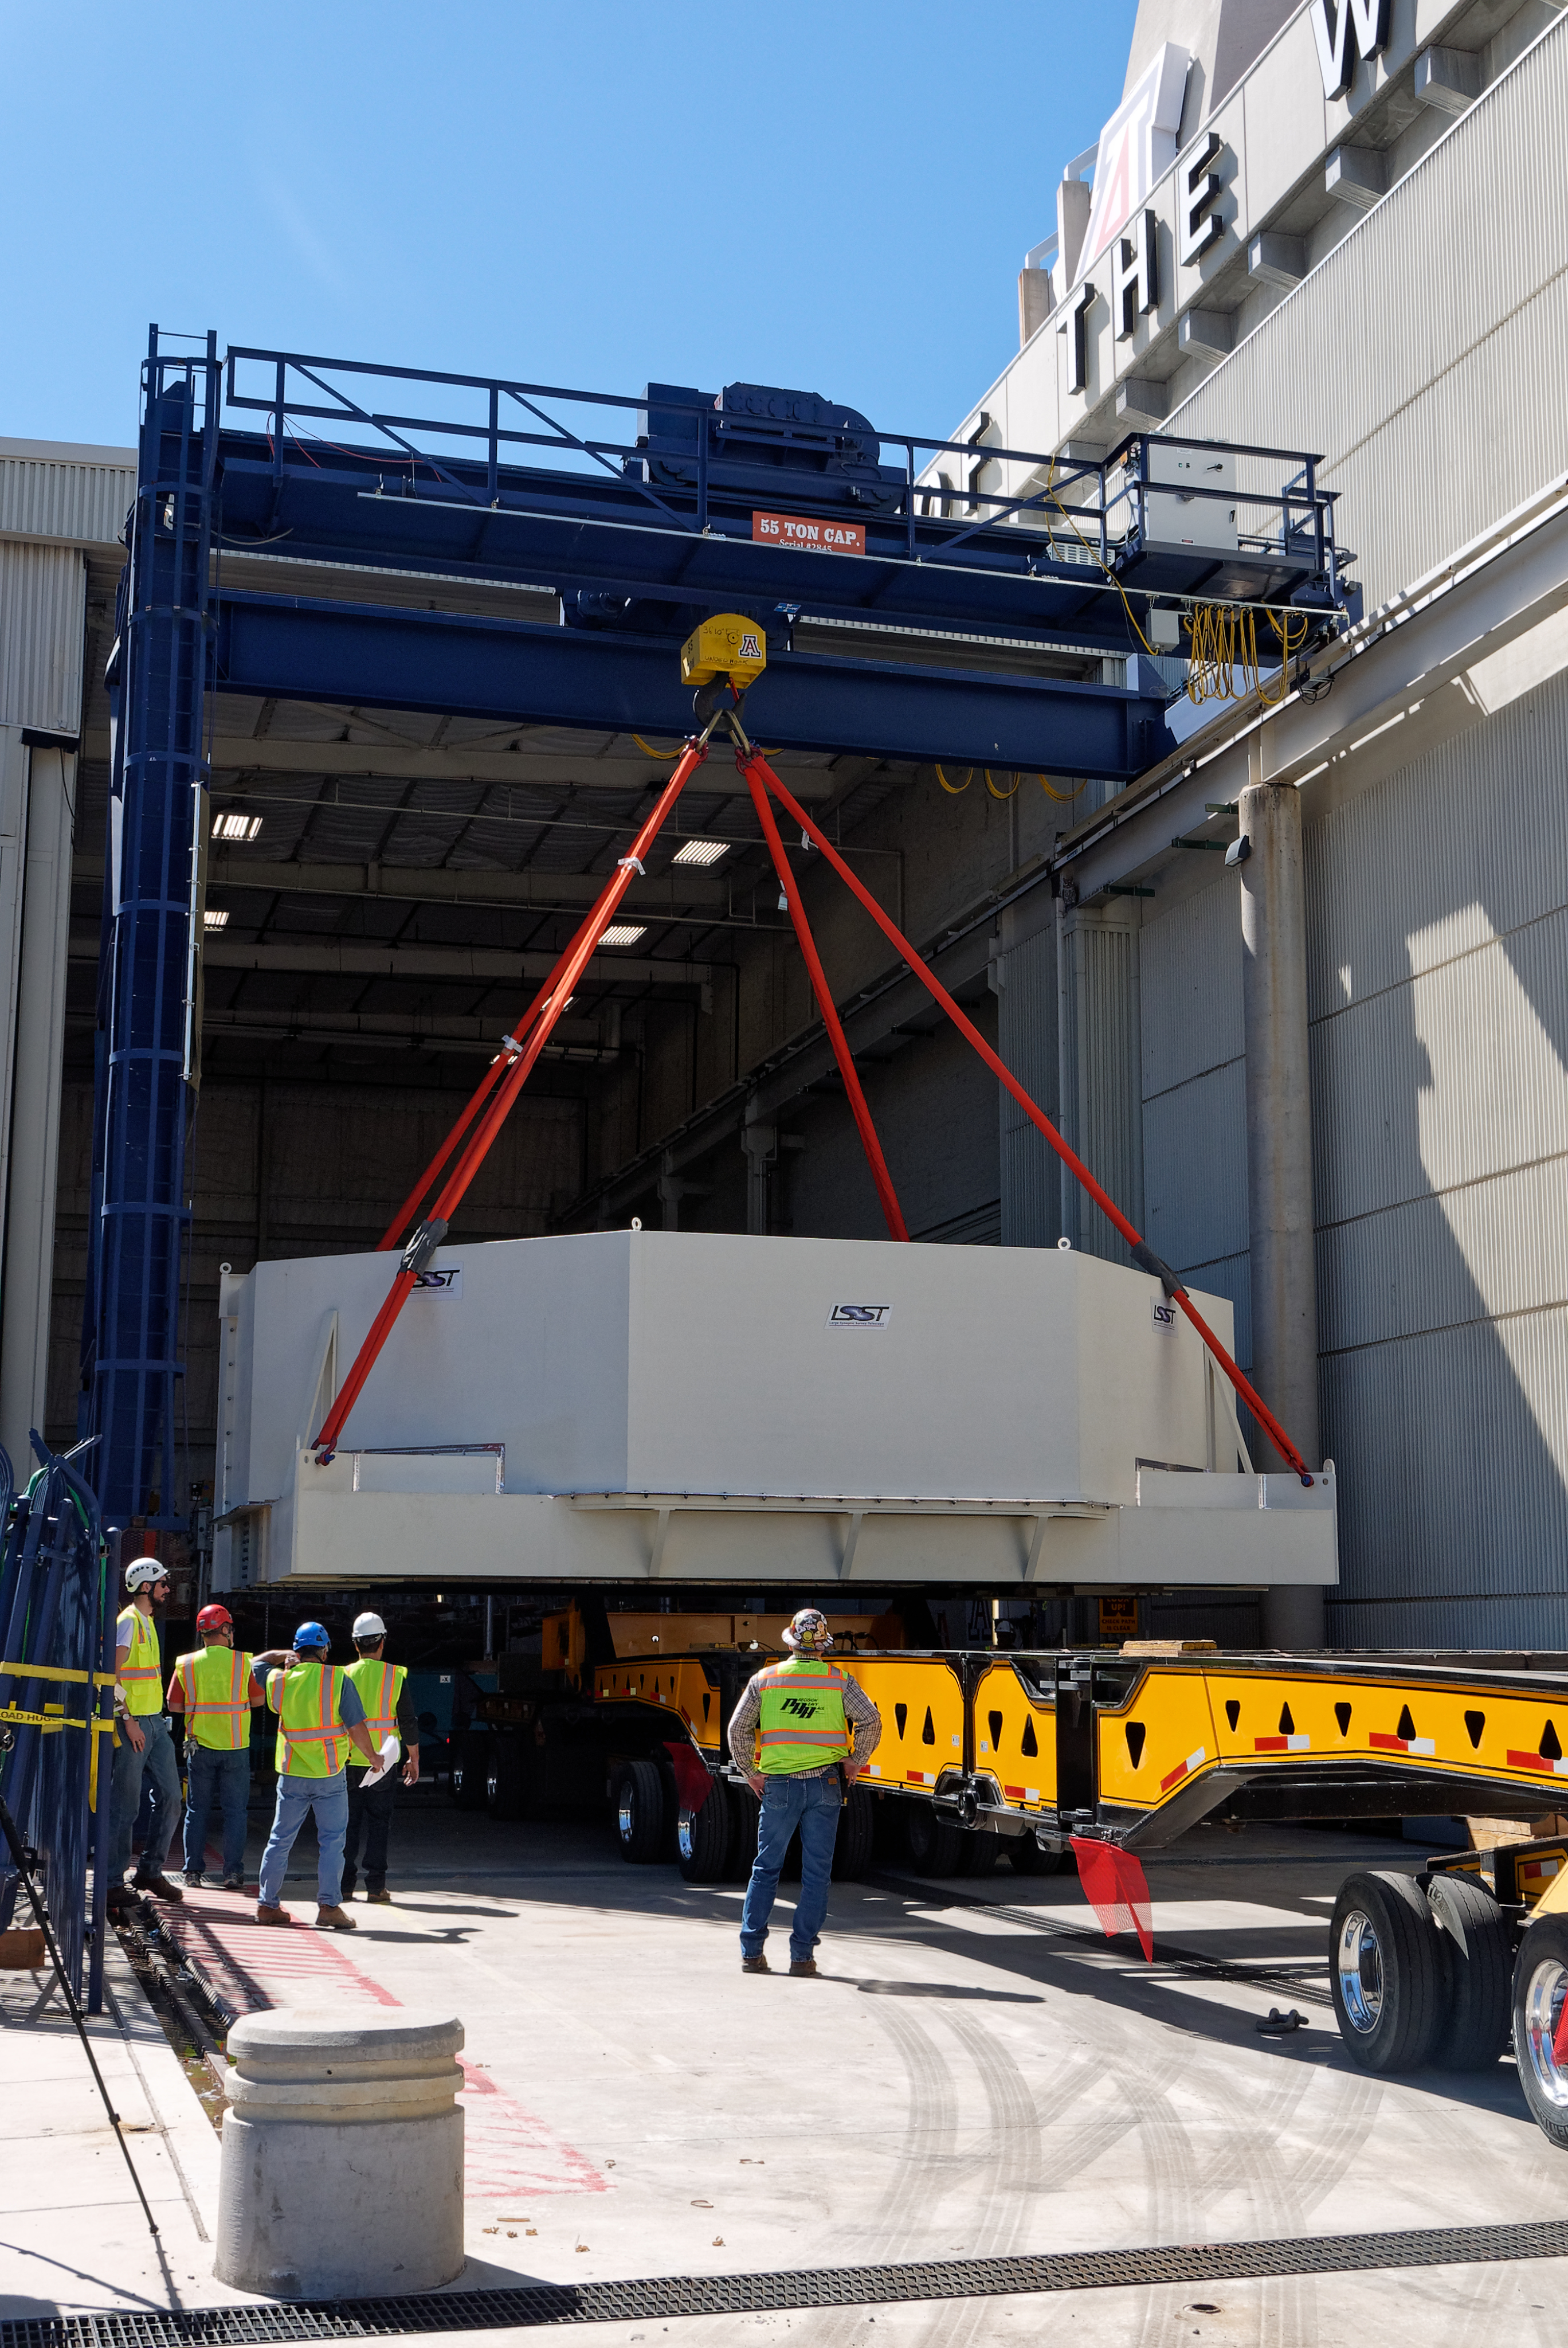

M1M3 Lifted onto Transport Vehicle

The LSST Primary/Tertiary Mirror (M1M3) was lifted by crane onto a Precision Heavy Haul, Inc. transport vehicle on March 14.

Credit: Rubin Observatory/NSF/AURA